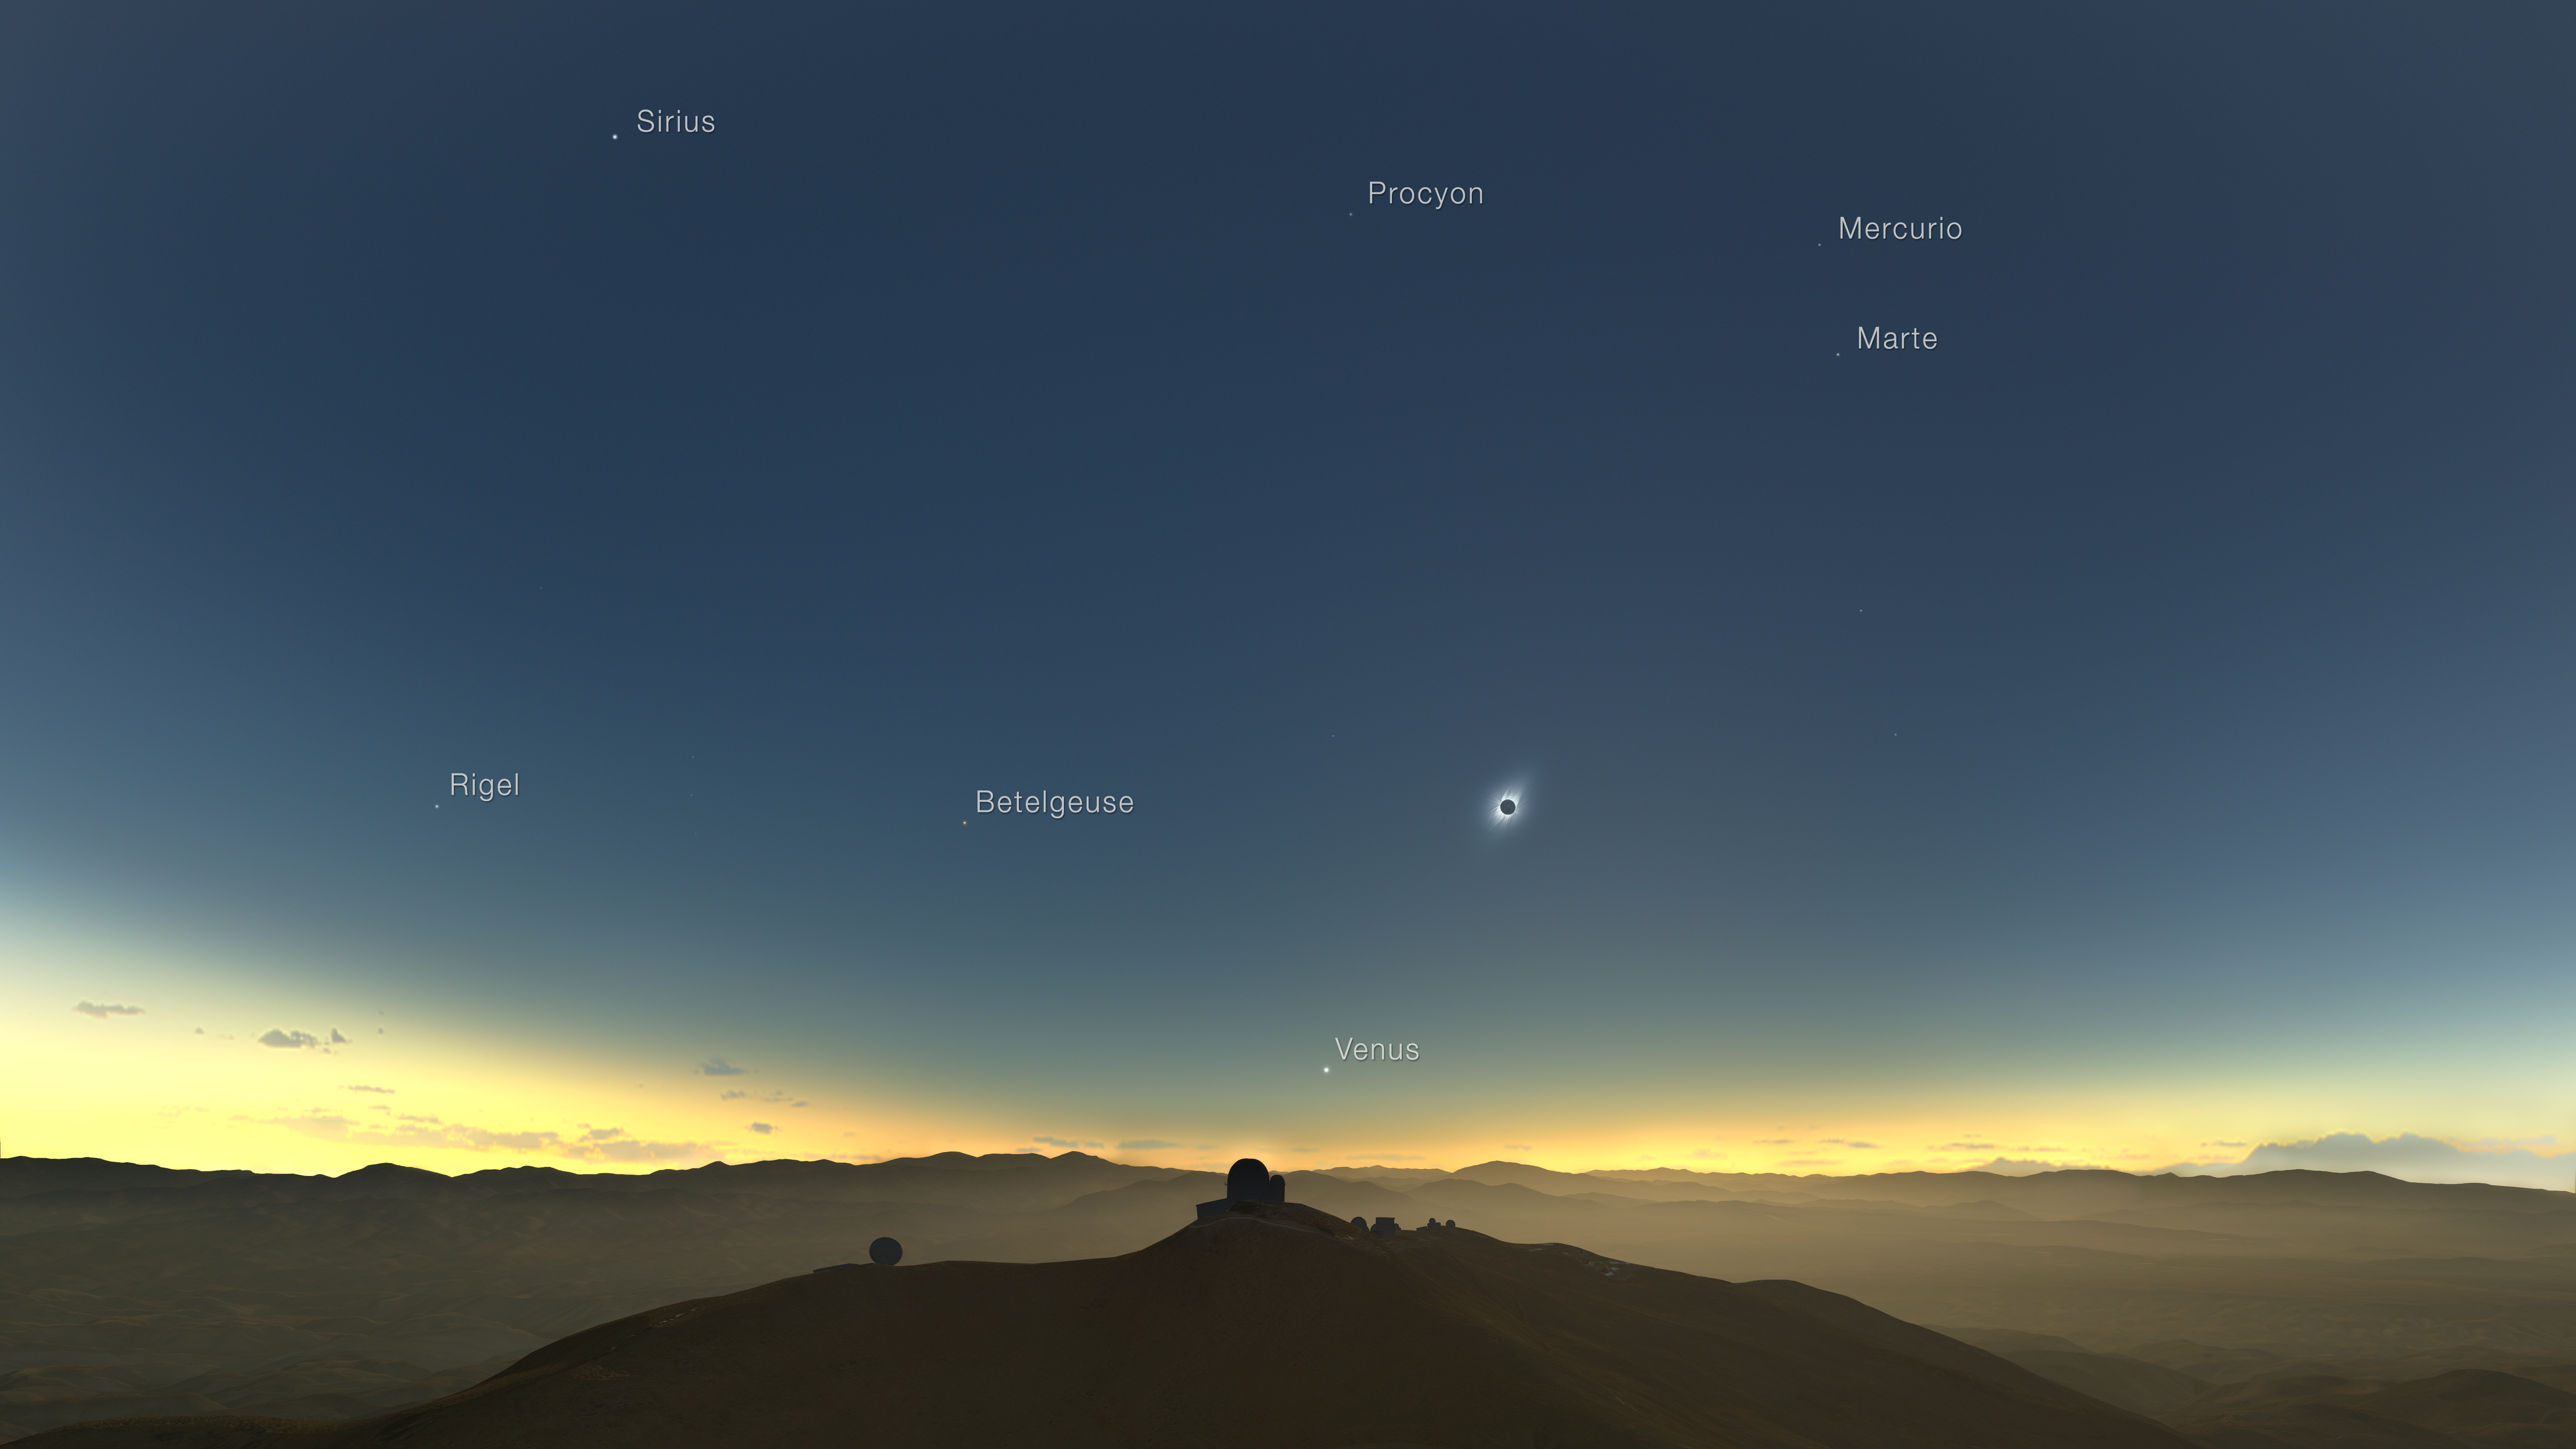

Clear-weather simulation of the 2019 eclipse viewed from La Silla (annotated, Spanish)

This clear-weather simulation shows how the total solar eclipse of 2 July 2019 could appear from ESO’s La Silla Observatory in Chile if there are no clouds. The sun will be quite low in the western sky and, if the skies are clear, several planets and bright stars should be also visible.

Credit: M. Druckmüller, P. Aniol, K. Delcourte, P. Horálek, L. Calçada/ESO